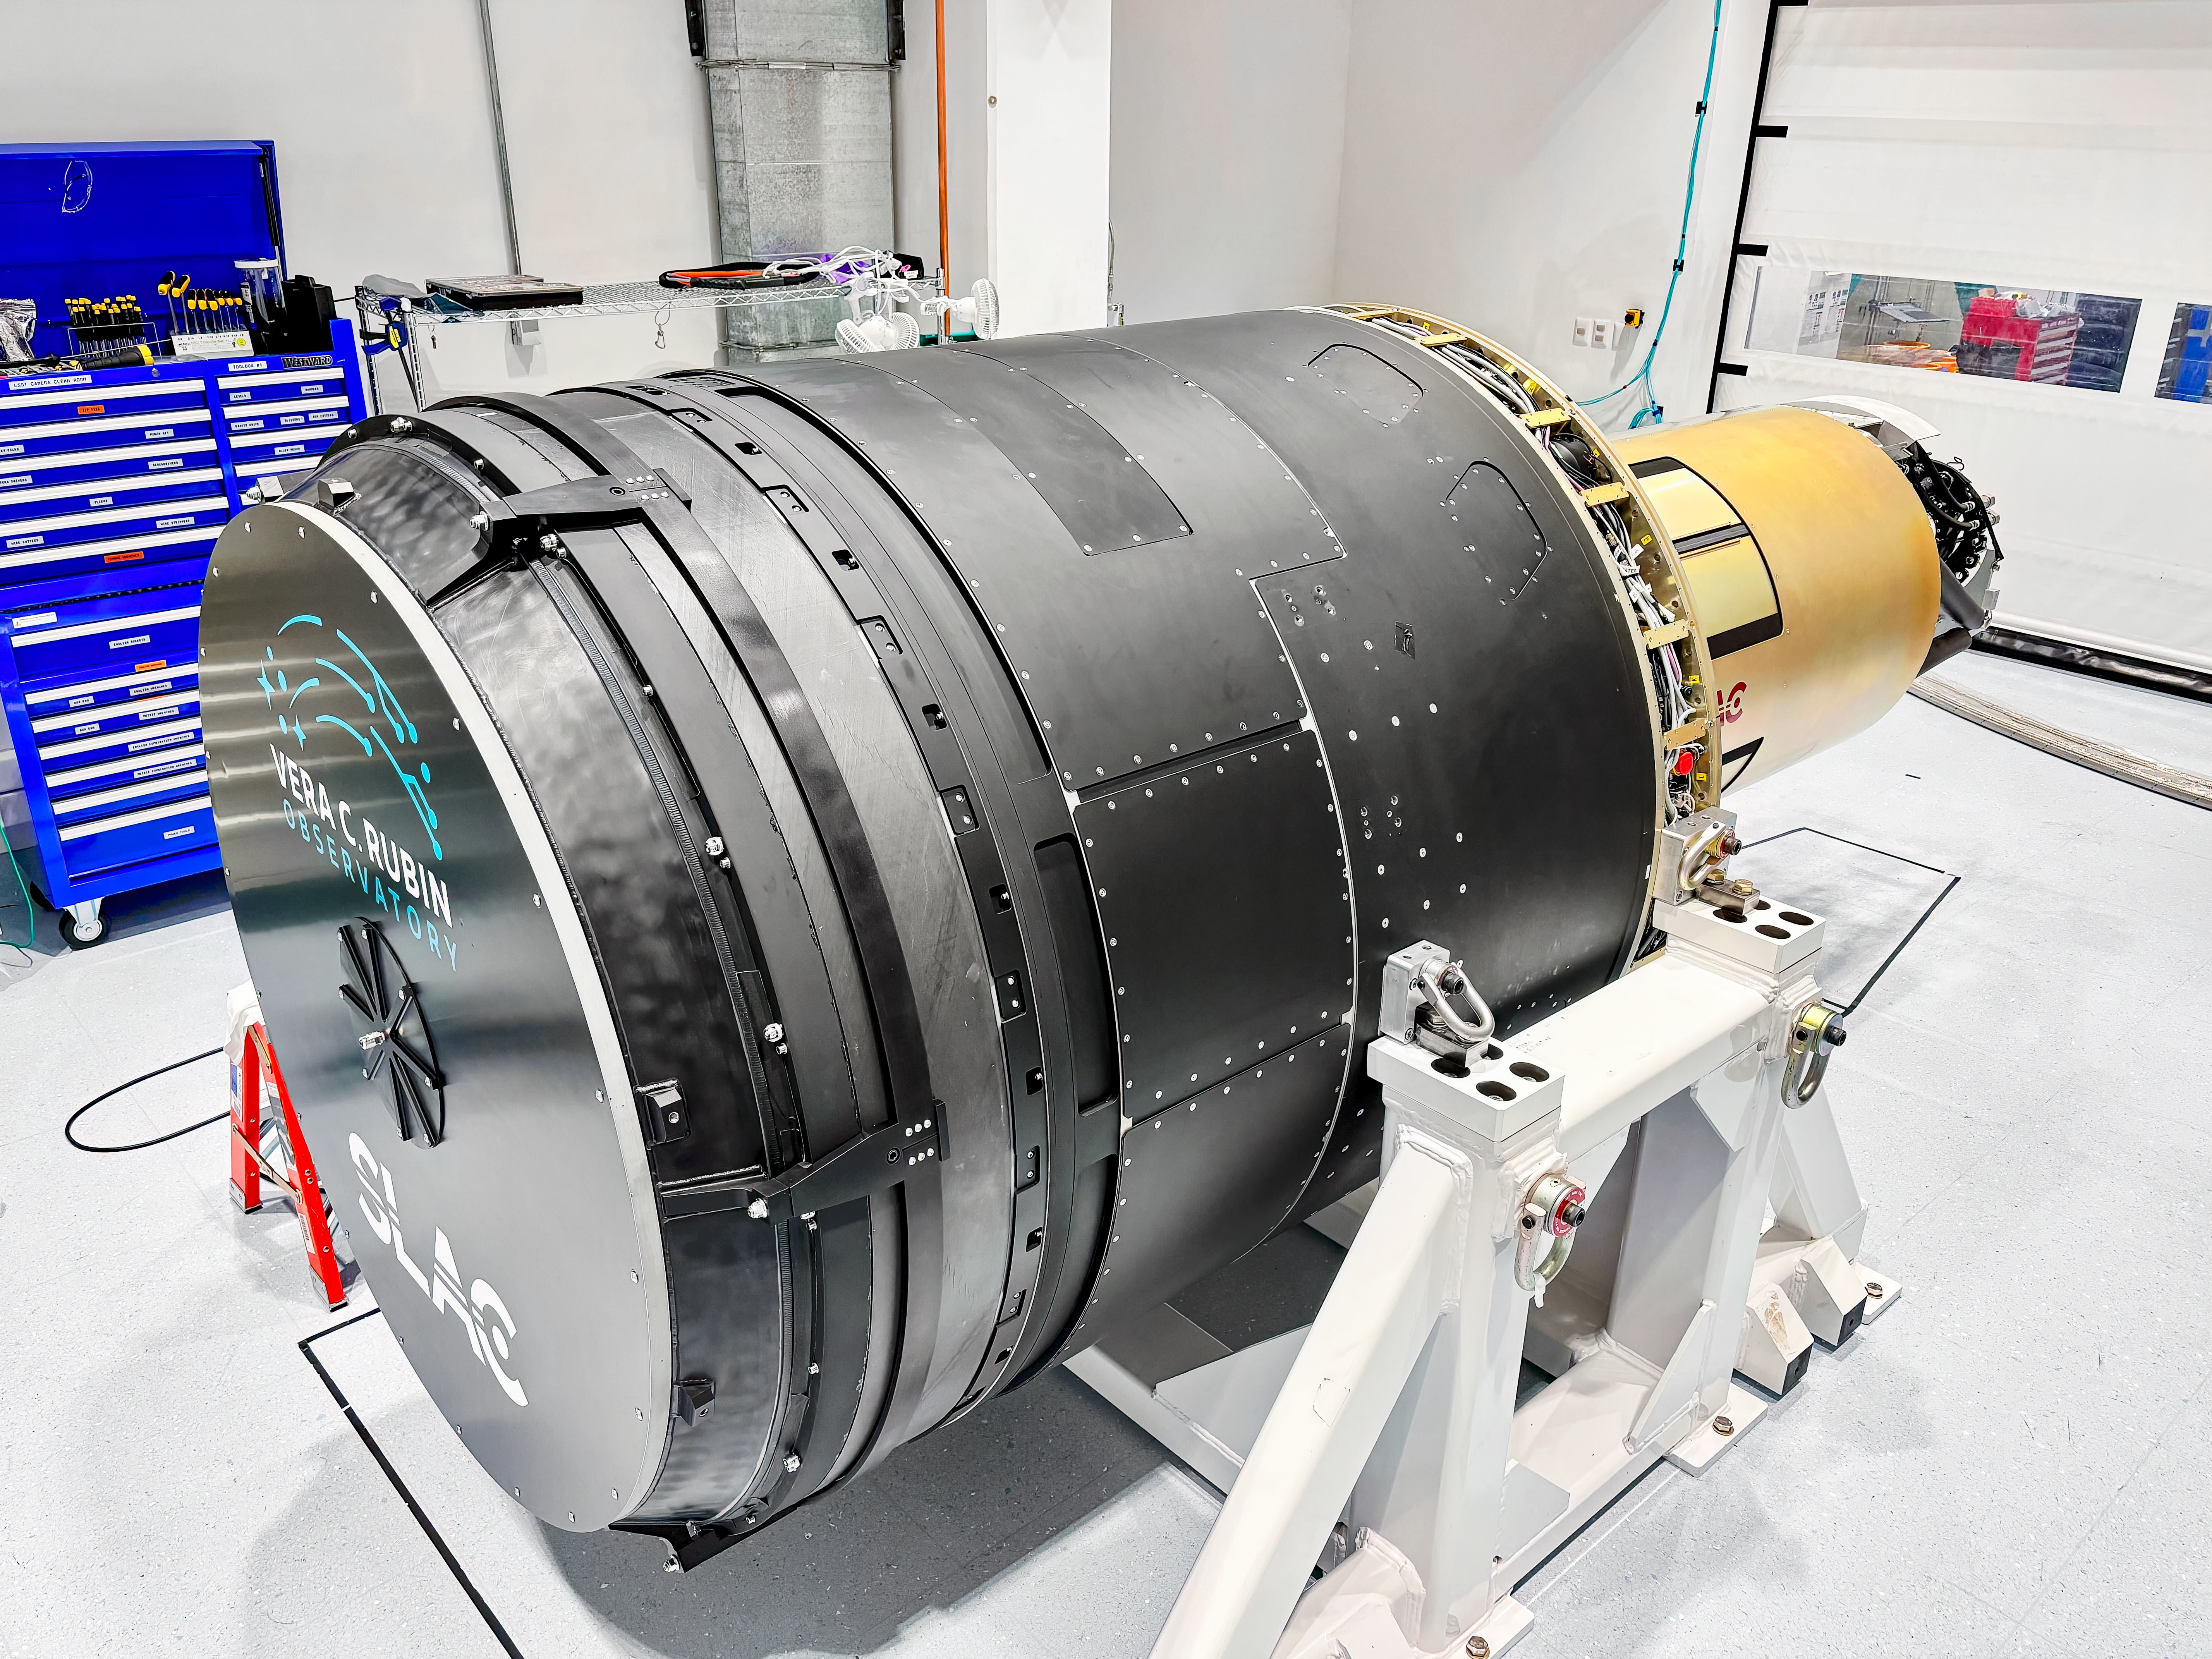

LSST Camera Move

The LSST Camera was moved from the summit clean room and attached to the camera rotator for the first time in February 2025 at NSF-DOE Vera C. Rubin Observatory.

Credit: RubinObs/NOIRLab/SLAC/DOE/NSF/AURA